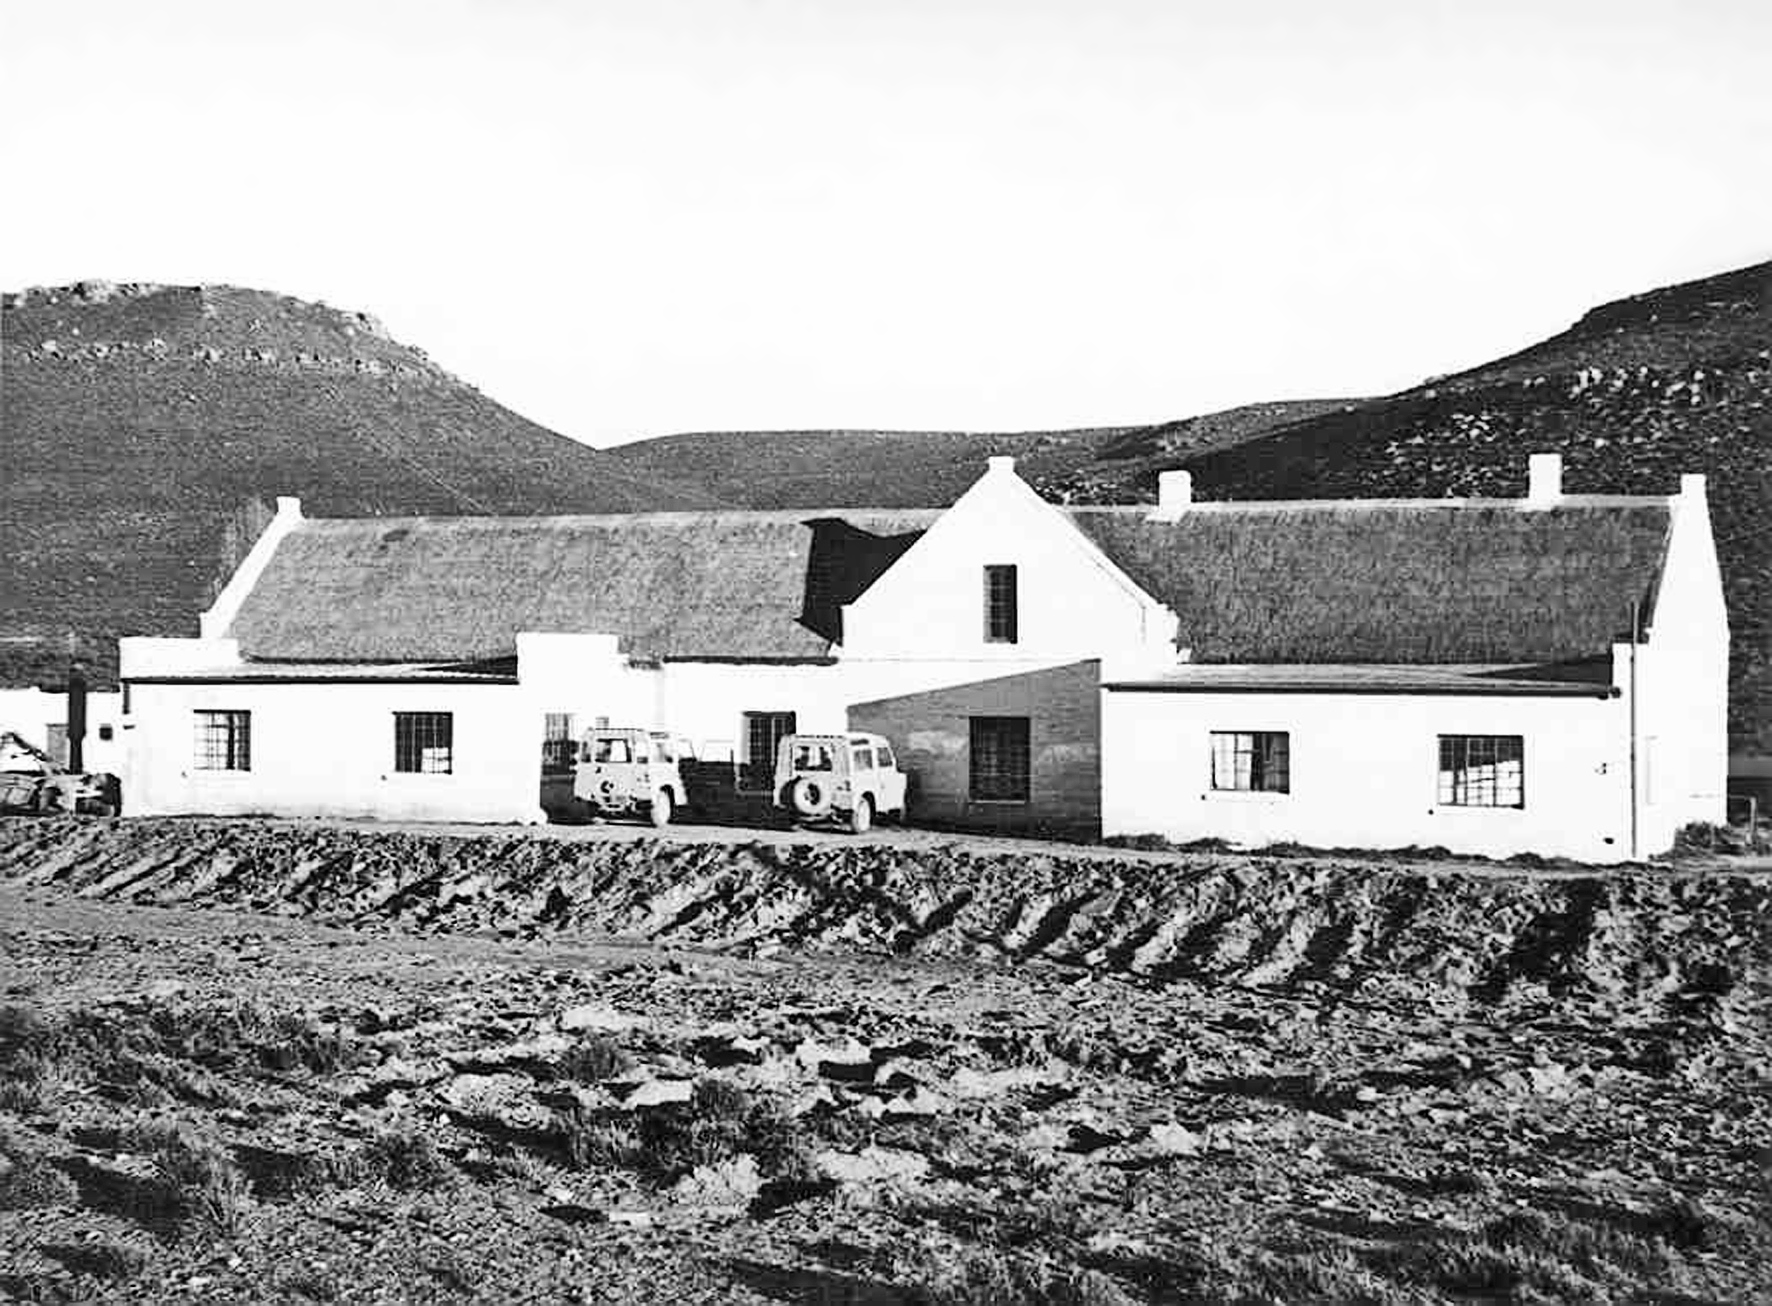

Staff housing on Klaverlei Farm

Image from the staff housing at the Table Mountain observing site in South Africa from ESO’s testing expedition in the early 1960s.

Credit: ESO/J.Doornenbal